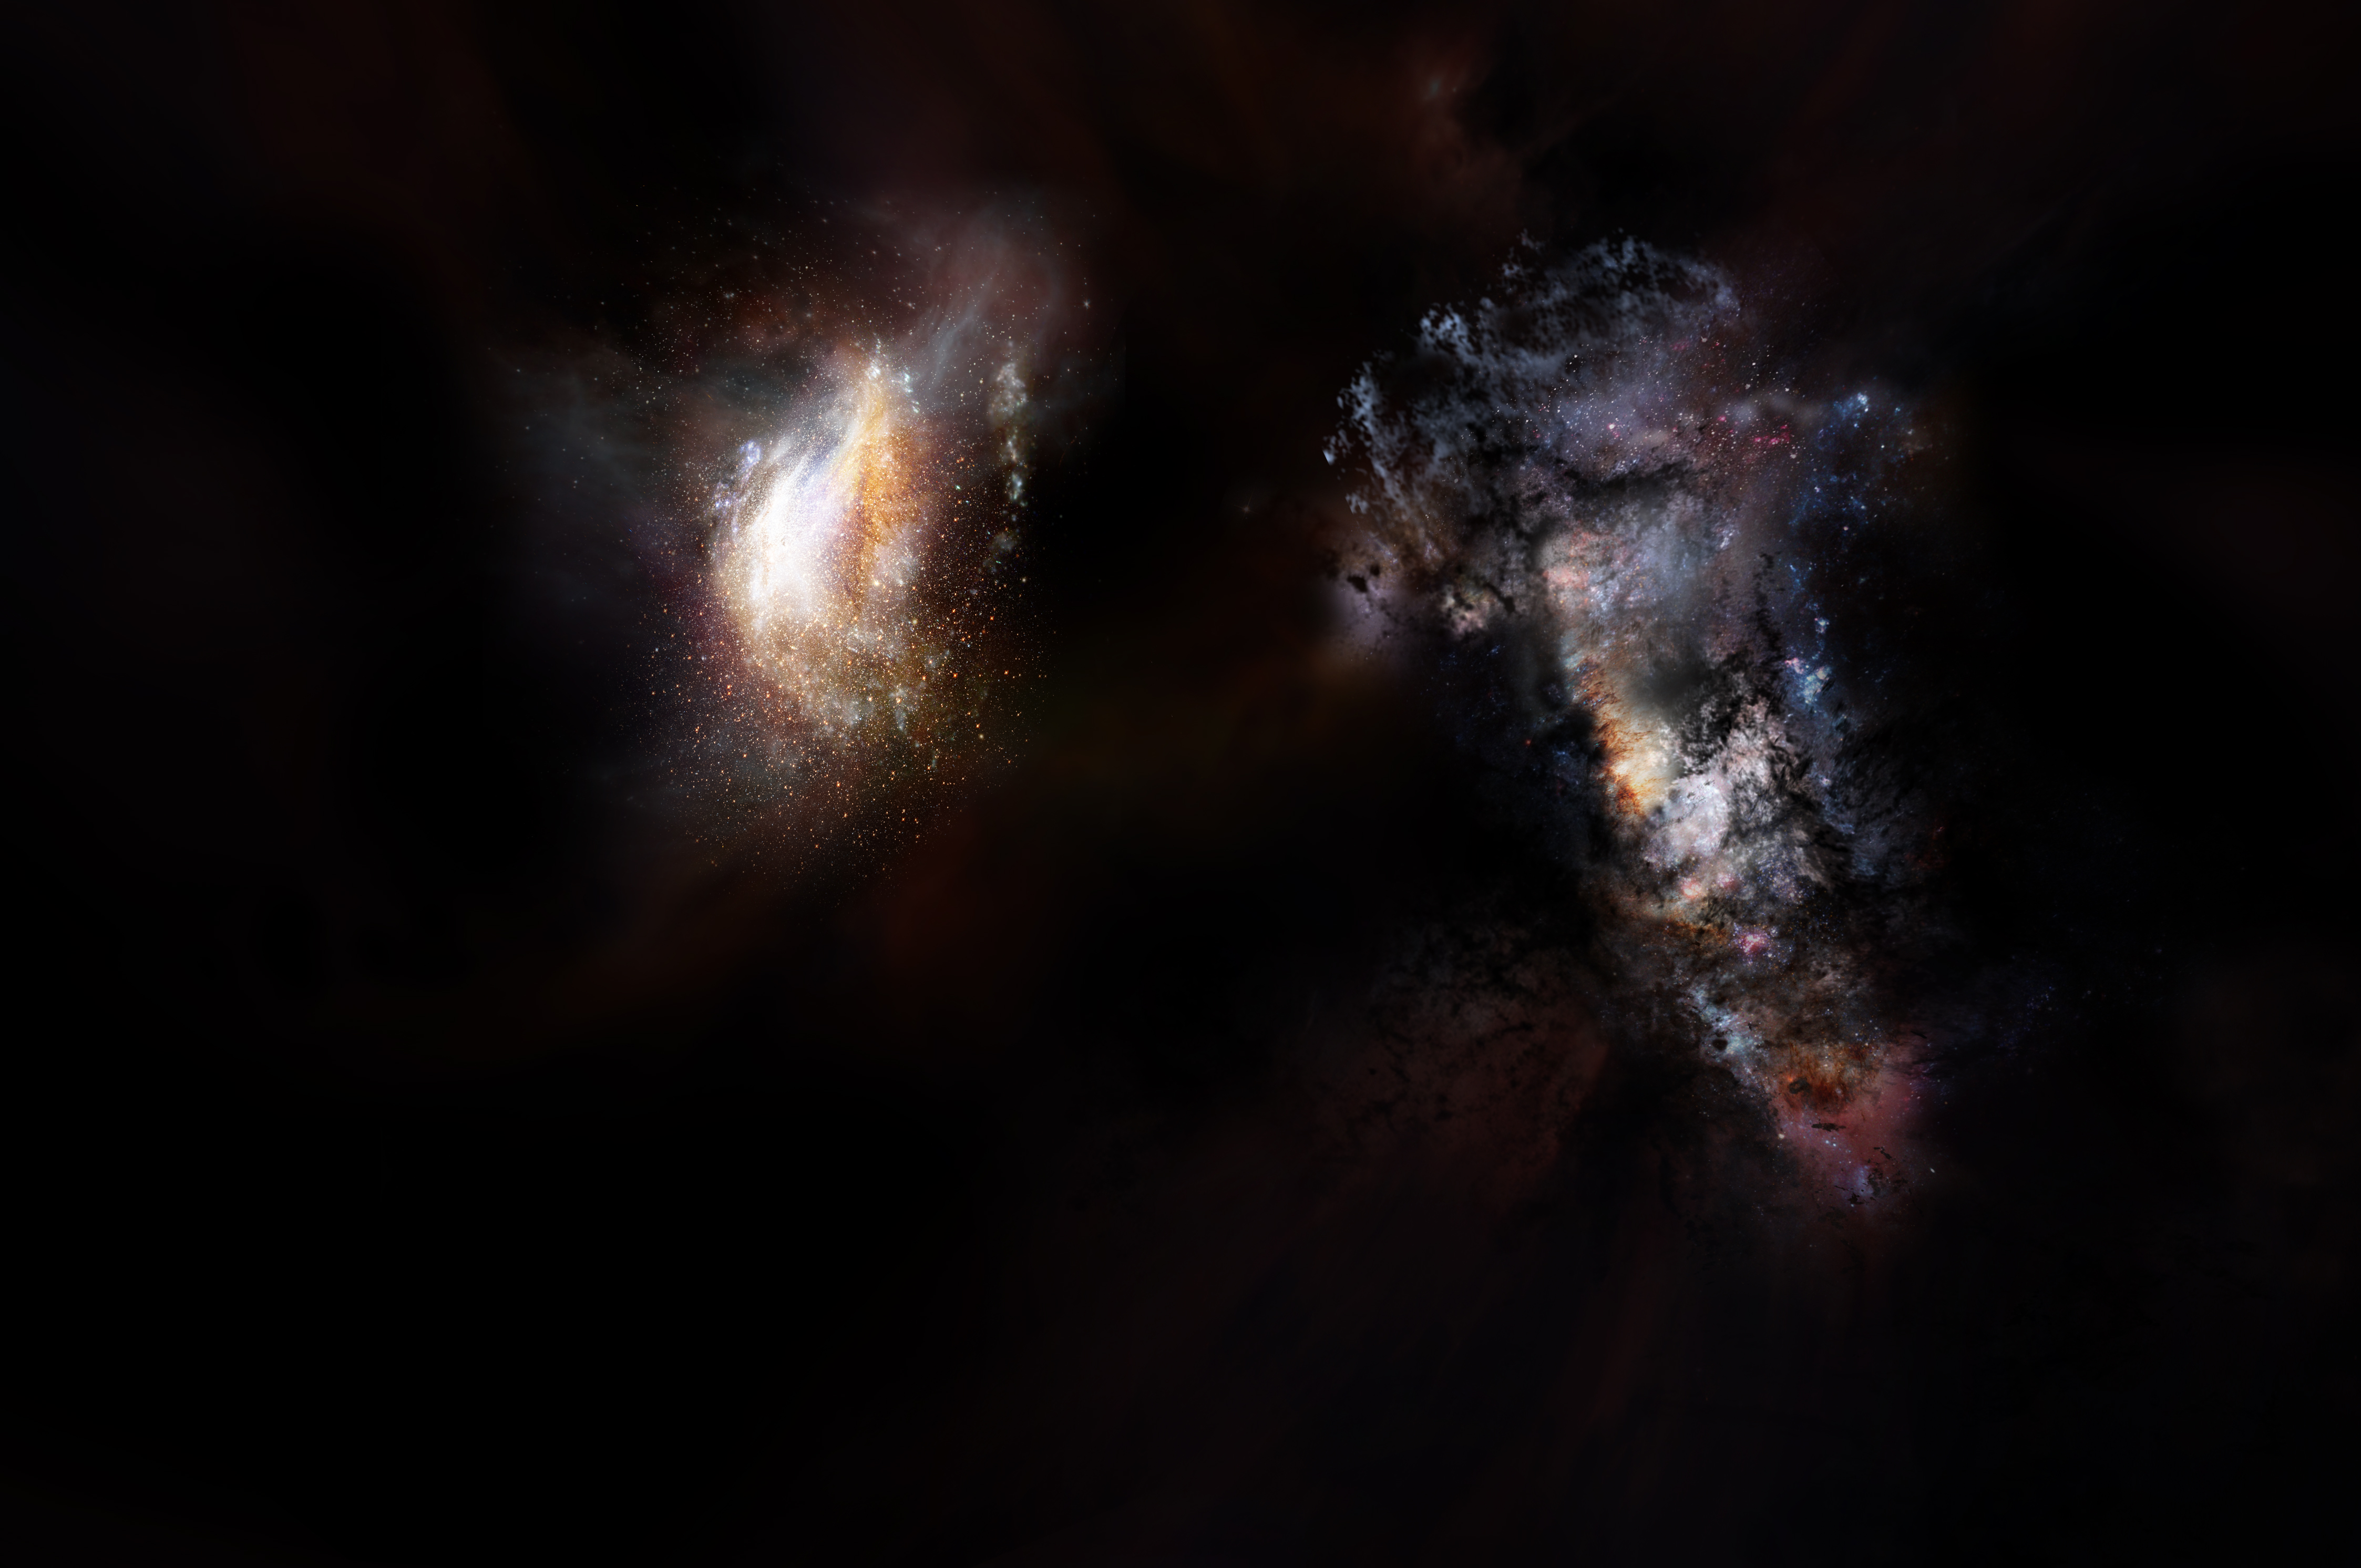

Primordial Galaxies Swimming in Vast Ocean of Dark Matter

Artist impression of a pair of galaxies from the very early universe. Ongoing observations with the Atacama Large Millimeter/submillimeter Array (ALMA) have discovered surprising examples of massive, star-filled galaxies seen when the cosmos was less than a billion years old. This suggests that smaller galactic building blocks were able to assemble into large galaxies quite quickly. The latest ALMA observations push back this epoch of massive-galaxy formation even further by identifying two giant galaxies seen when the universe was only 780 million years old, or about 5 percent its current age. ALMA also revealed that these uncommonly large galaxies are nestled inside an even-more-massive cosmic structure, a halo of dark matter several trillion times more massive than the sun.

Credit: NRAO/AUI/NSF; D. Berry